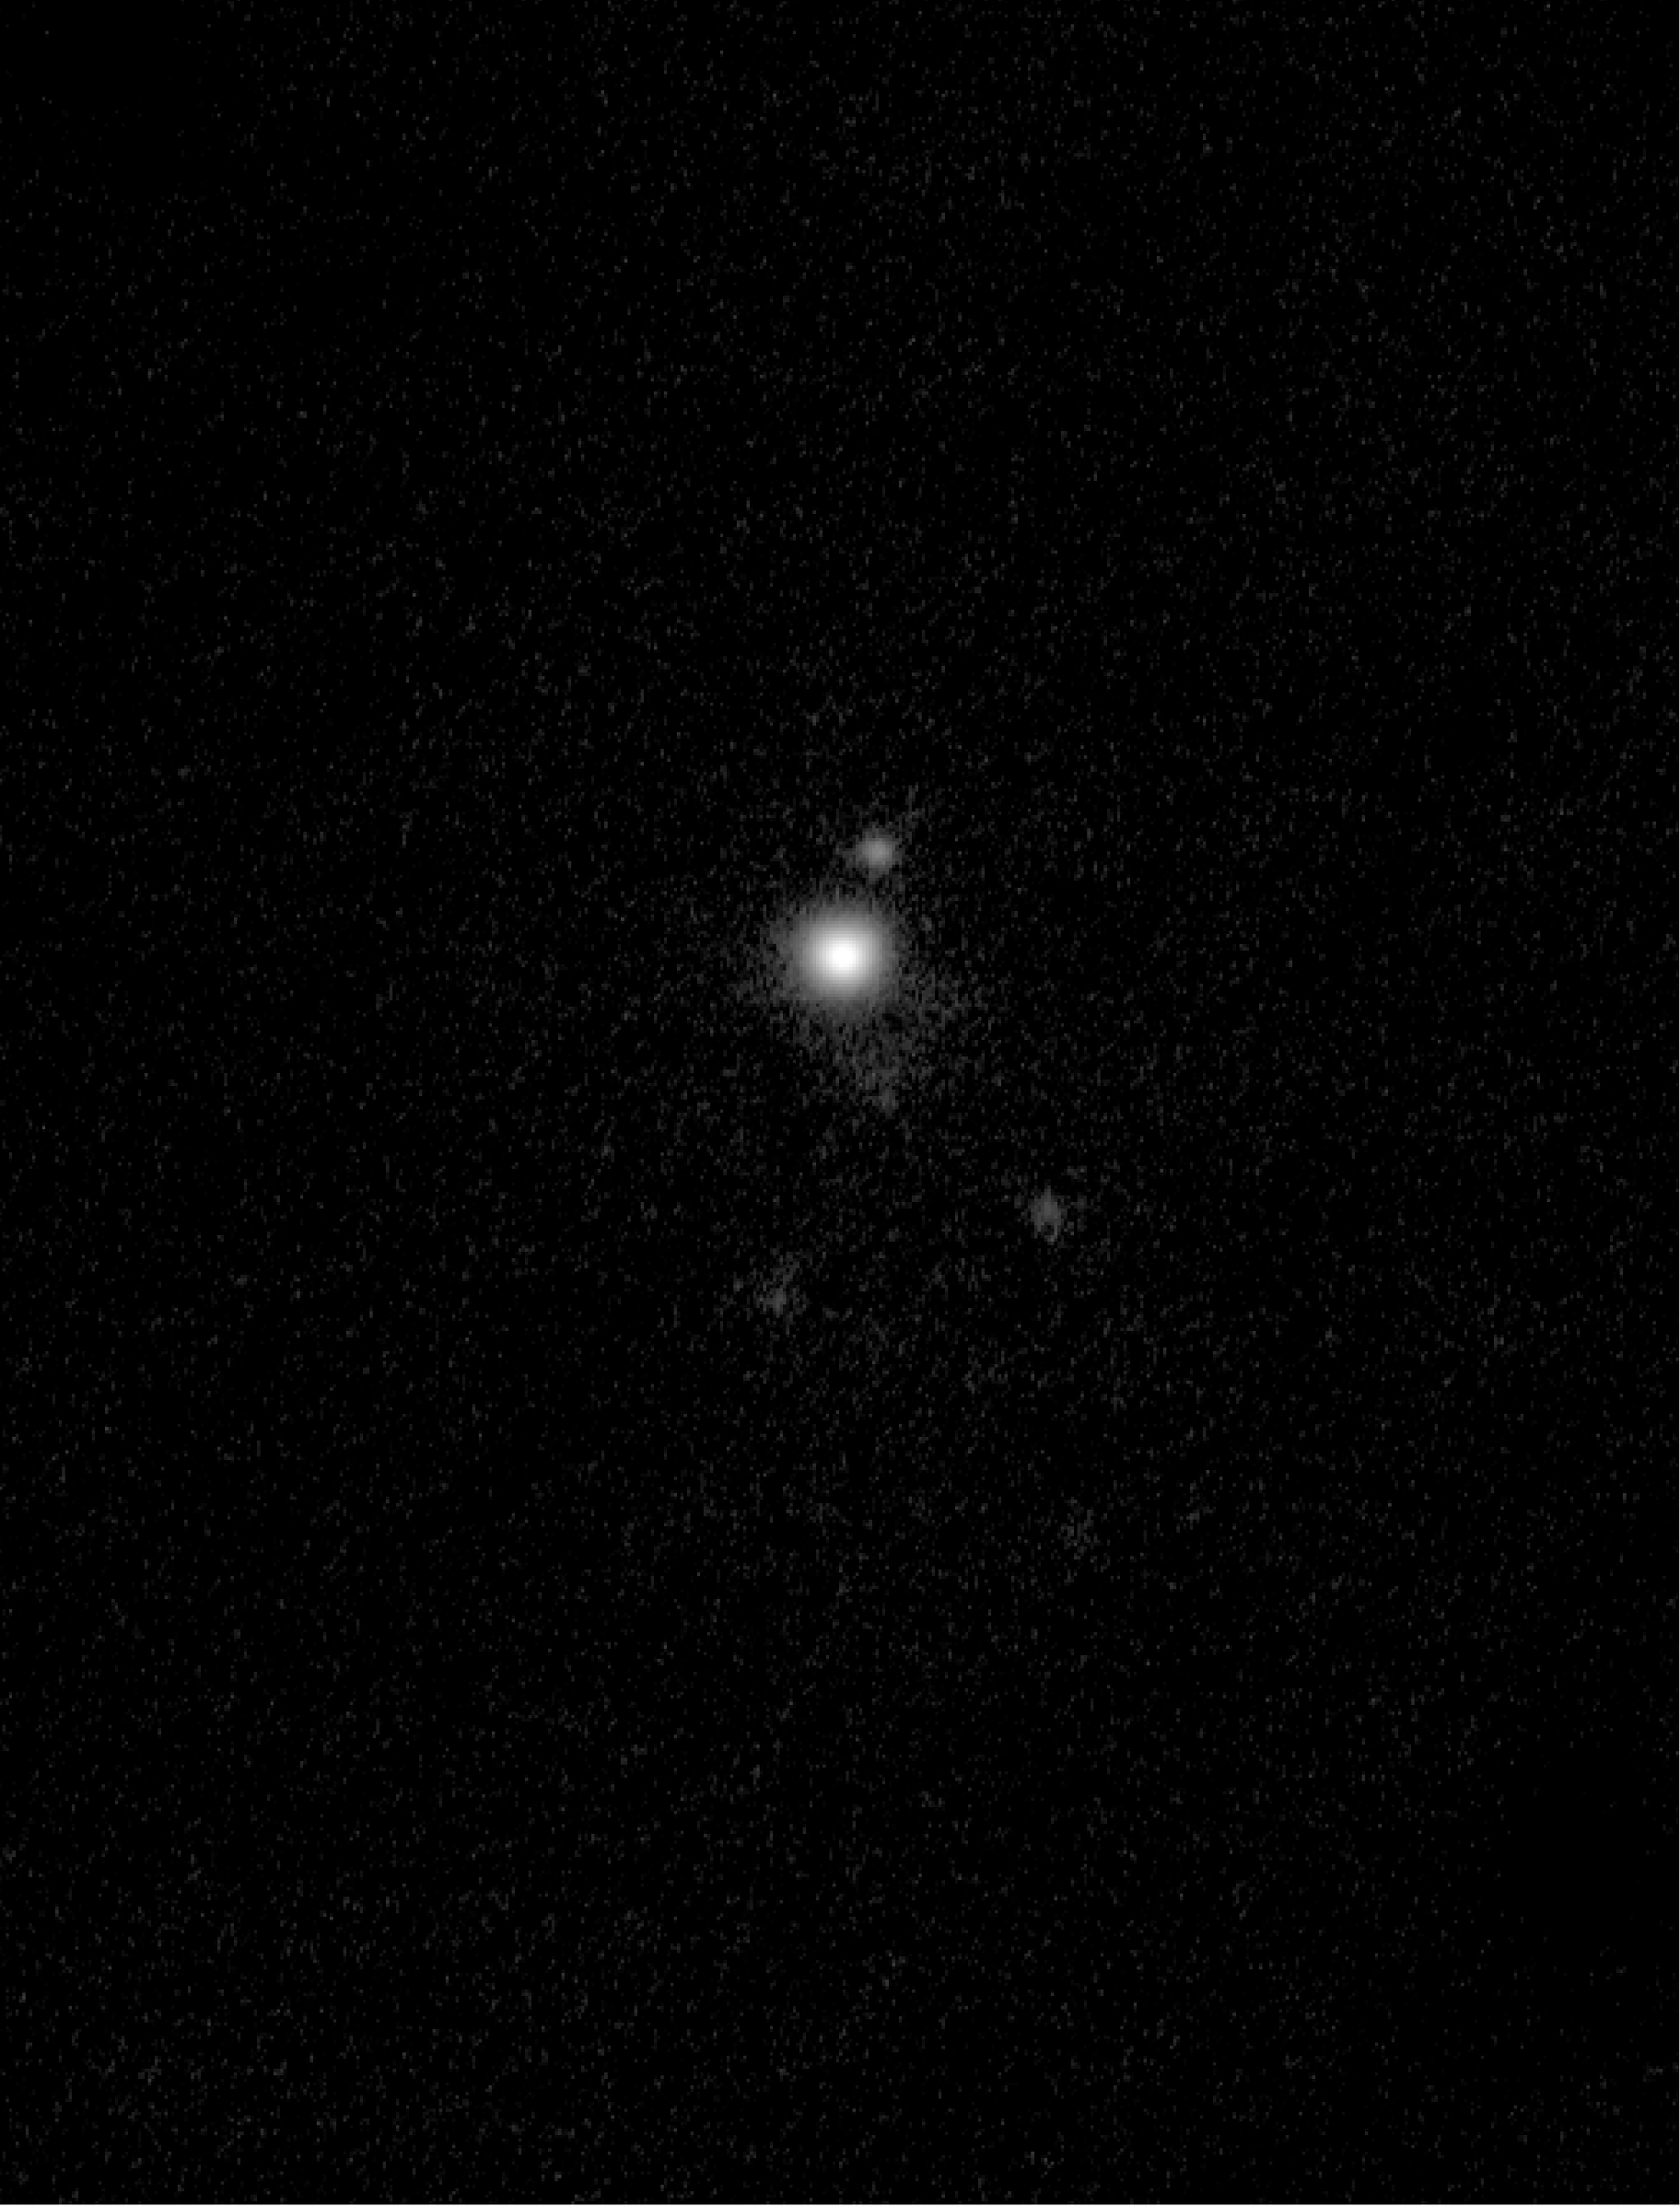

Blue dwarf galaxy NGC 5233

ISAAC image of NGC 5253 obtained in infrared the L-band (3.78 μm), with a very massive young stellar cluster (see text) as the brightest object. The FOV is 49 times 64 arcseconds.

Credit: ESO